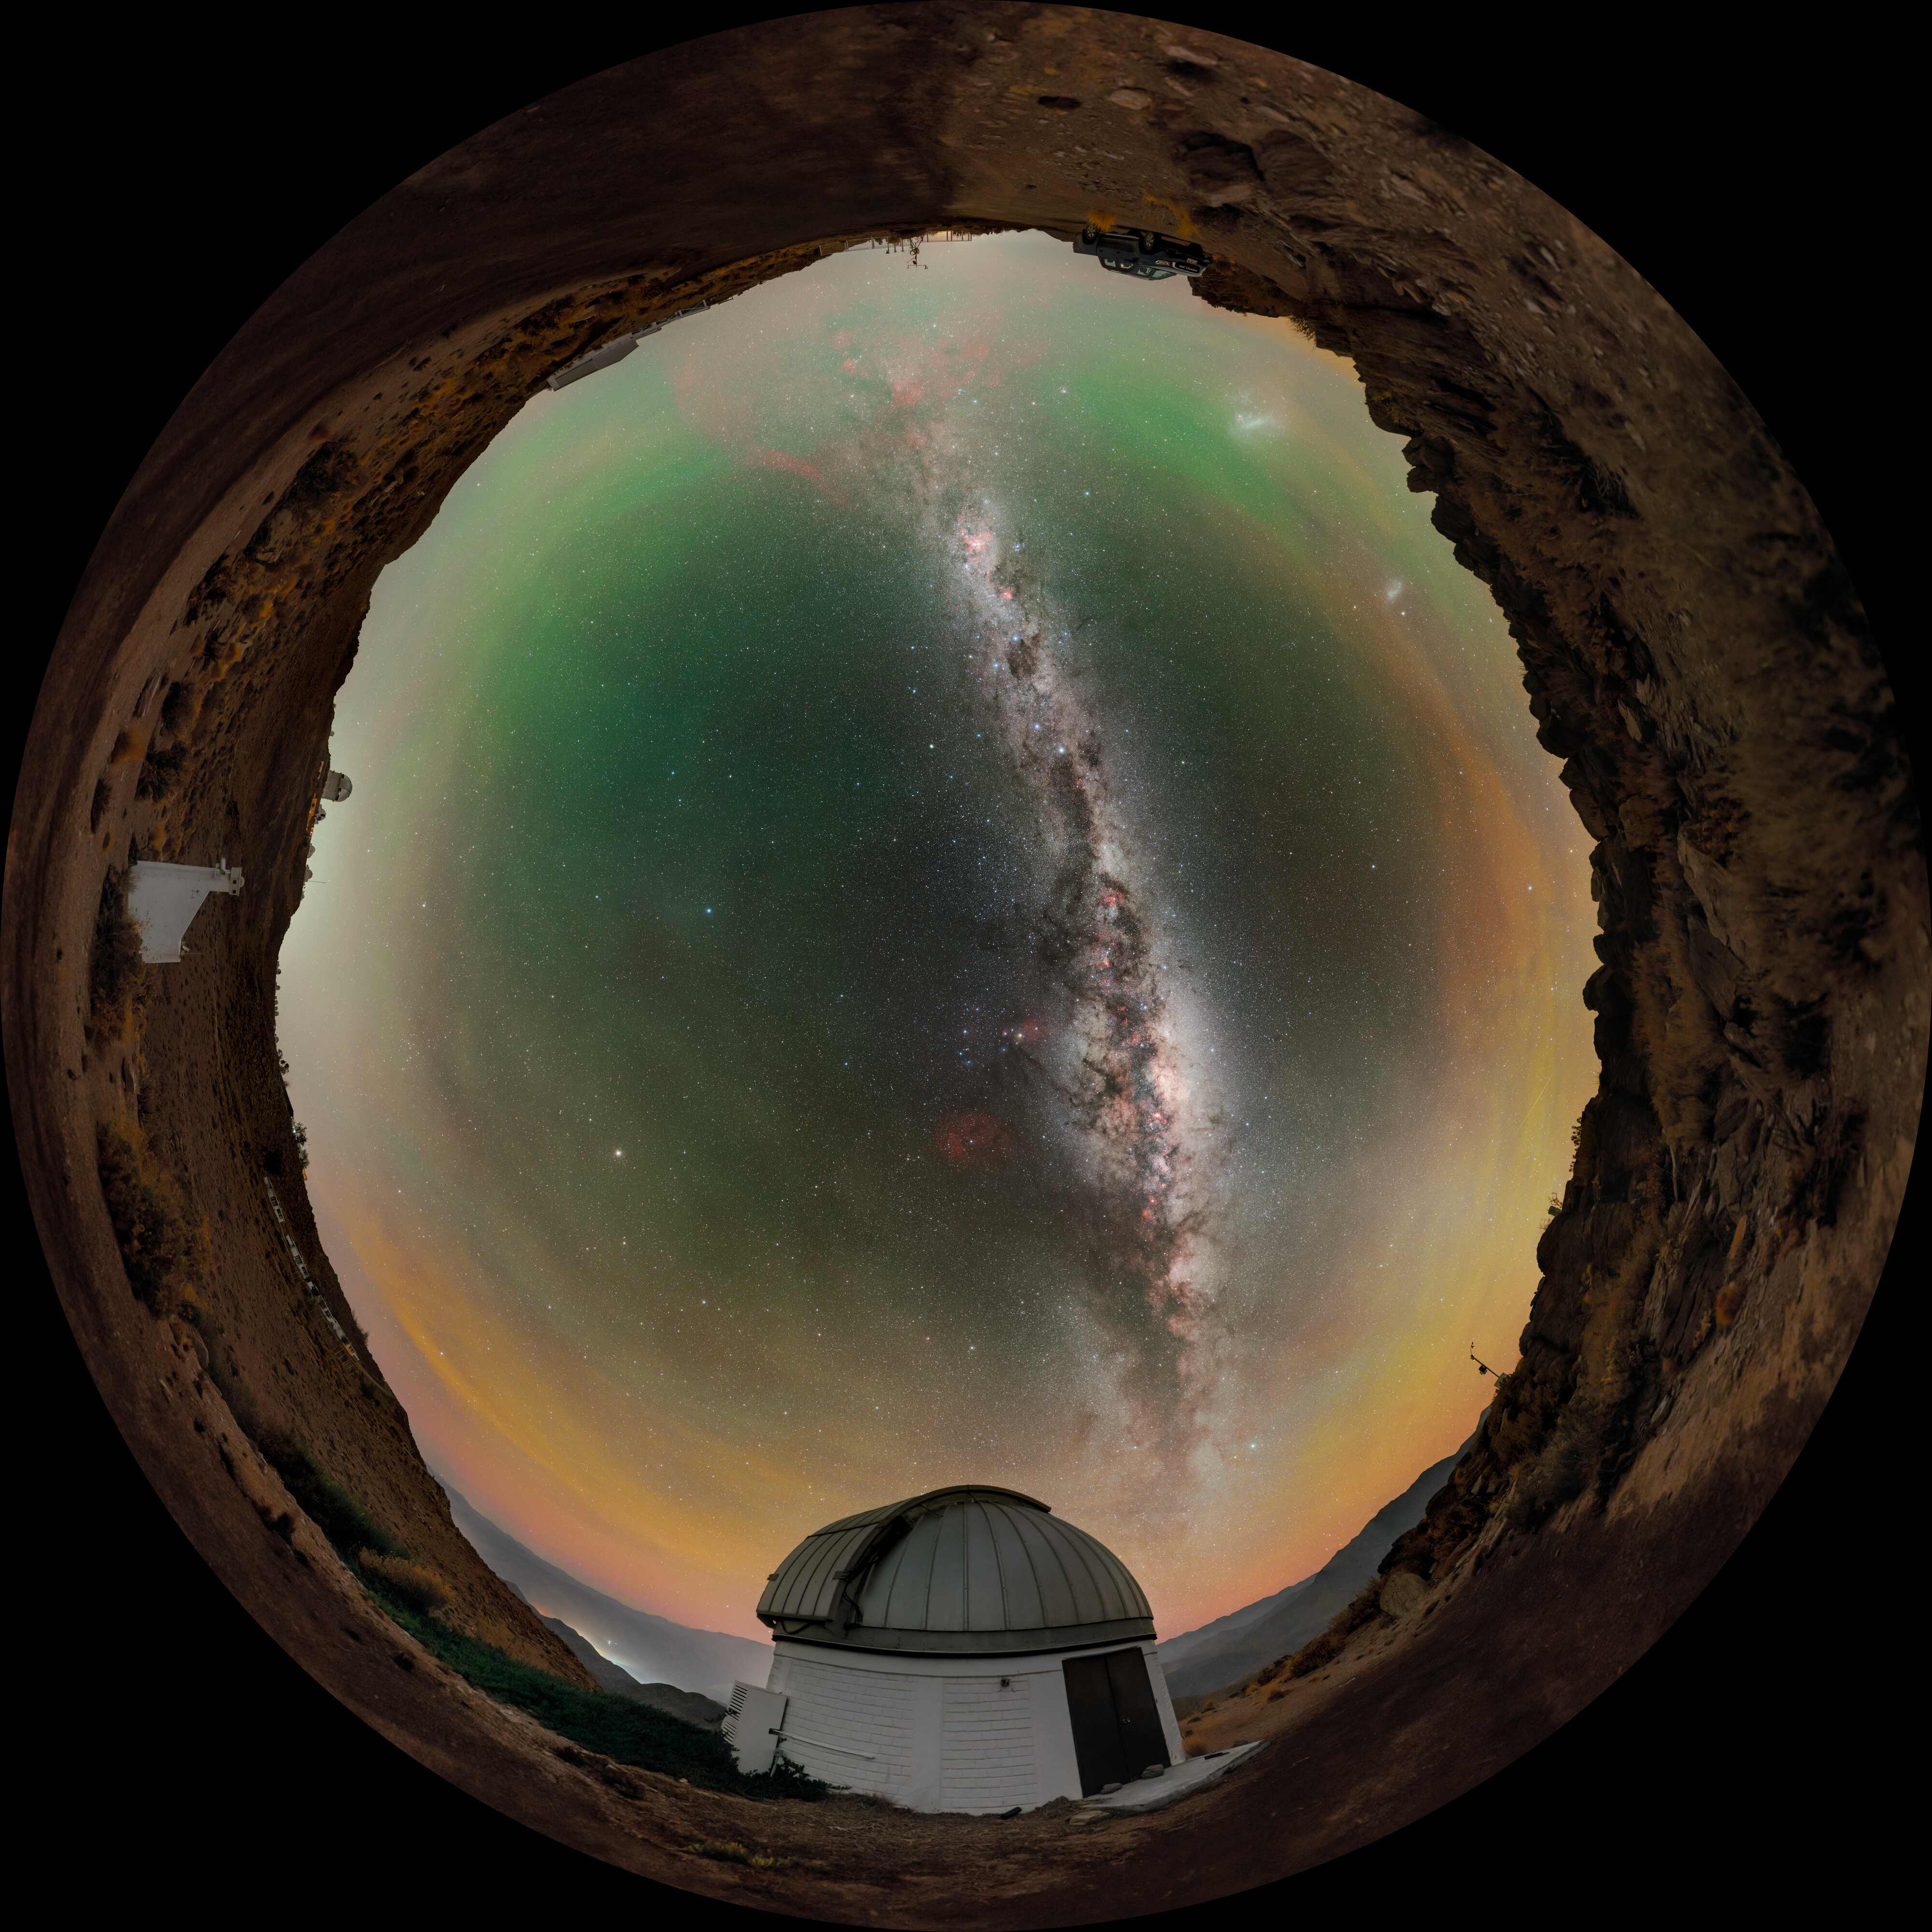

SARA South at Cerro Tololo

Above the U.S. National Science Foundation Cerro Tololo Inter-American Observatory (CTIO), the Milky Way elegantly stretches into the night sky from the horizon, as yellow, green, and red airglow seemingly permeate what would otherwise be a black sky in this Image of the Week. CTIO is a Program of NSF NOIRLab and is home to approximately 40 telescopes from 11 tenant observatories and research projects. Featured here is one such facility: the SARA Cerro Tololo Telescope, operated by the Southeastern Association for Research in Astronomy (SARA). SARA is a collaborative partnership of American universities that operate telescopes at multiple locations around the world, including the Canary Islands and Arizona (where the SARA Kitt Peak Telescope is hosted at NSF Kitt Peak National Observatory, another Program of NSF NOIRLab). The variety of locations provides essential observing opportunities to students and faculty from participating institutions, but the location of the SARA Cerro Tololo Telescope in Chile gives it a capability that other SARA telescopes don’t have: full access to the southern sky. The SARA Cerro Tololo Telescope fills an essential gap for observers and observers-in-training to enable their exploration of the entirety of the night sky.

Credit: CTIO/NOIRLab/NSF/AURA/P. Horálek (Institute of Physics in Opava)